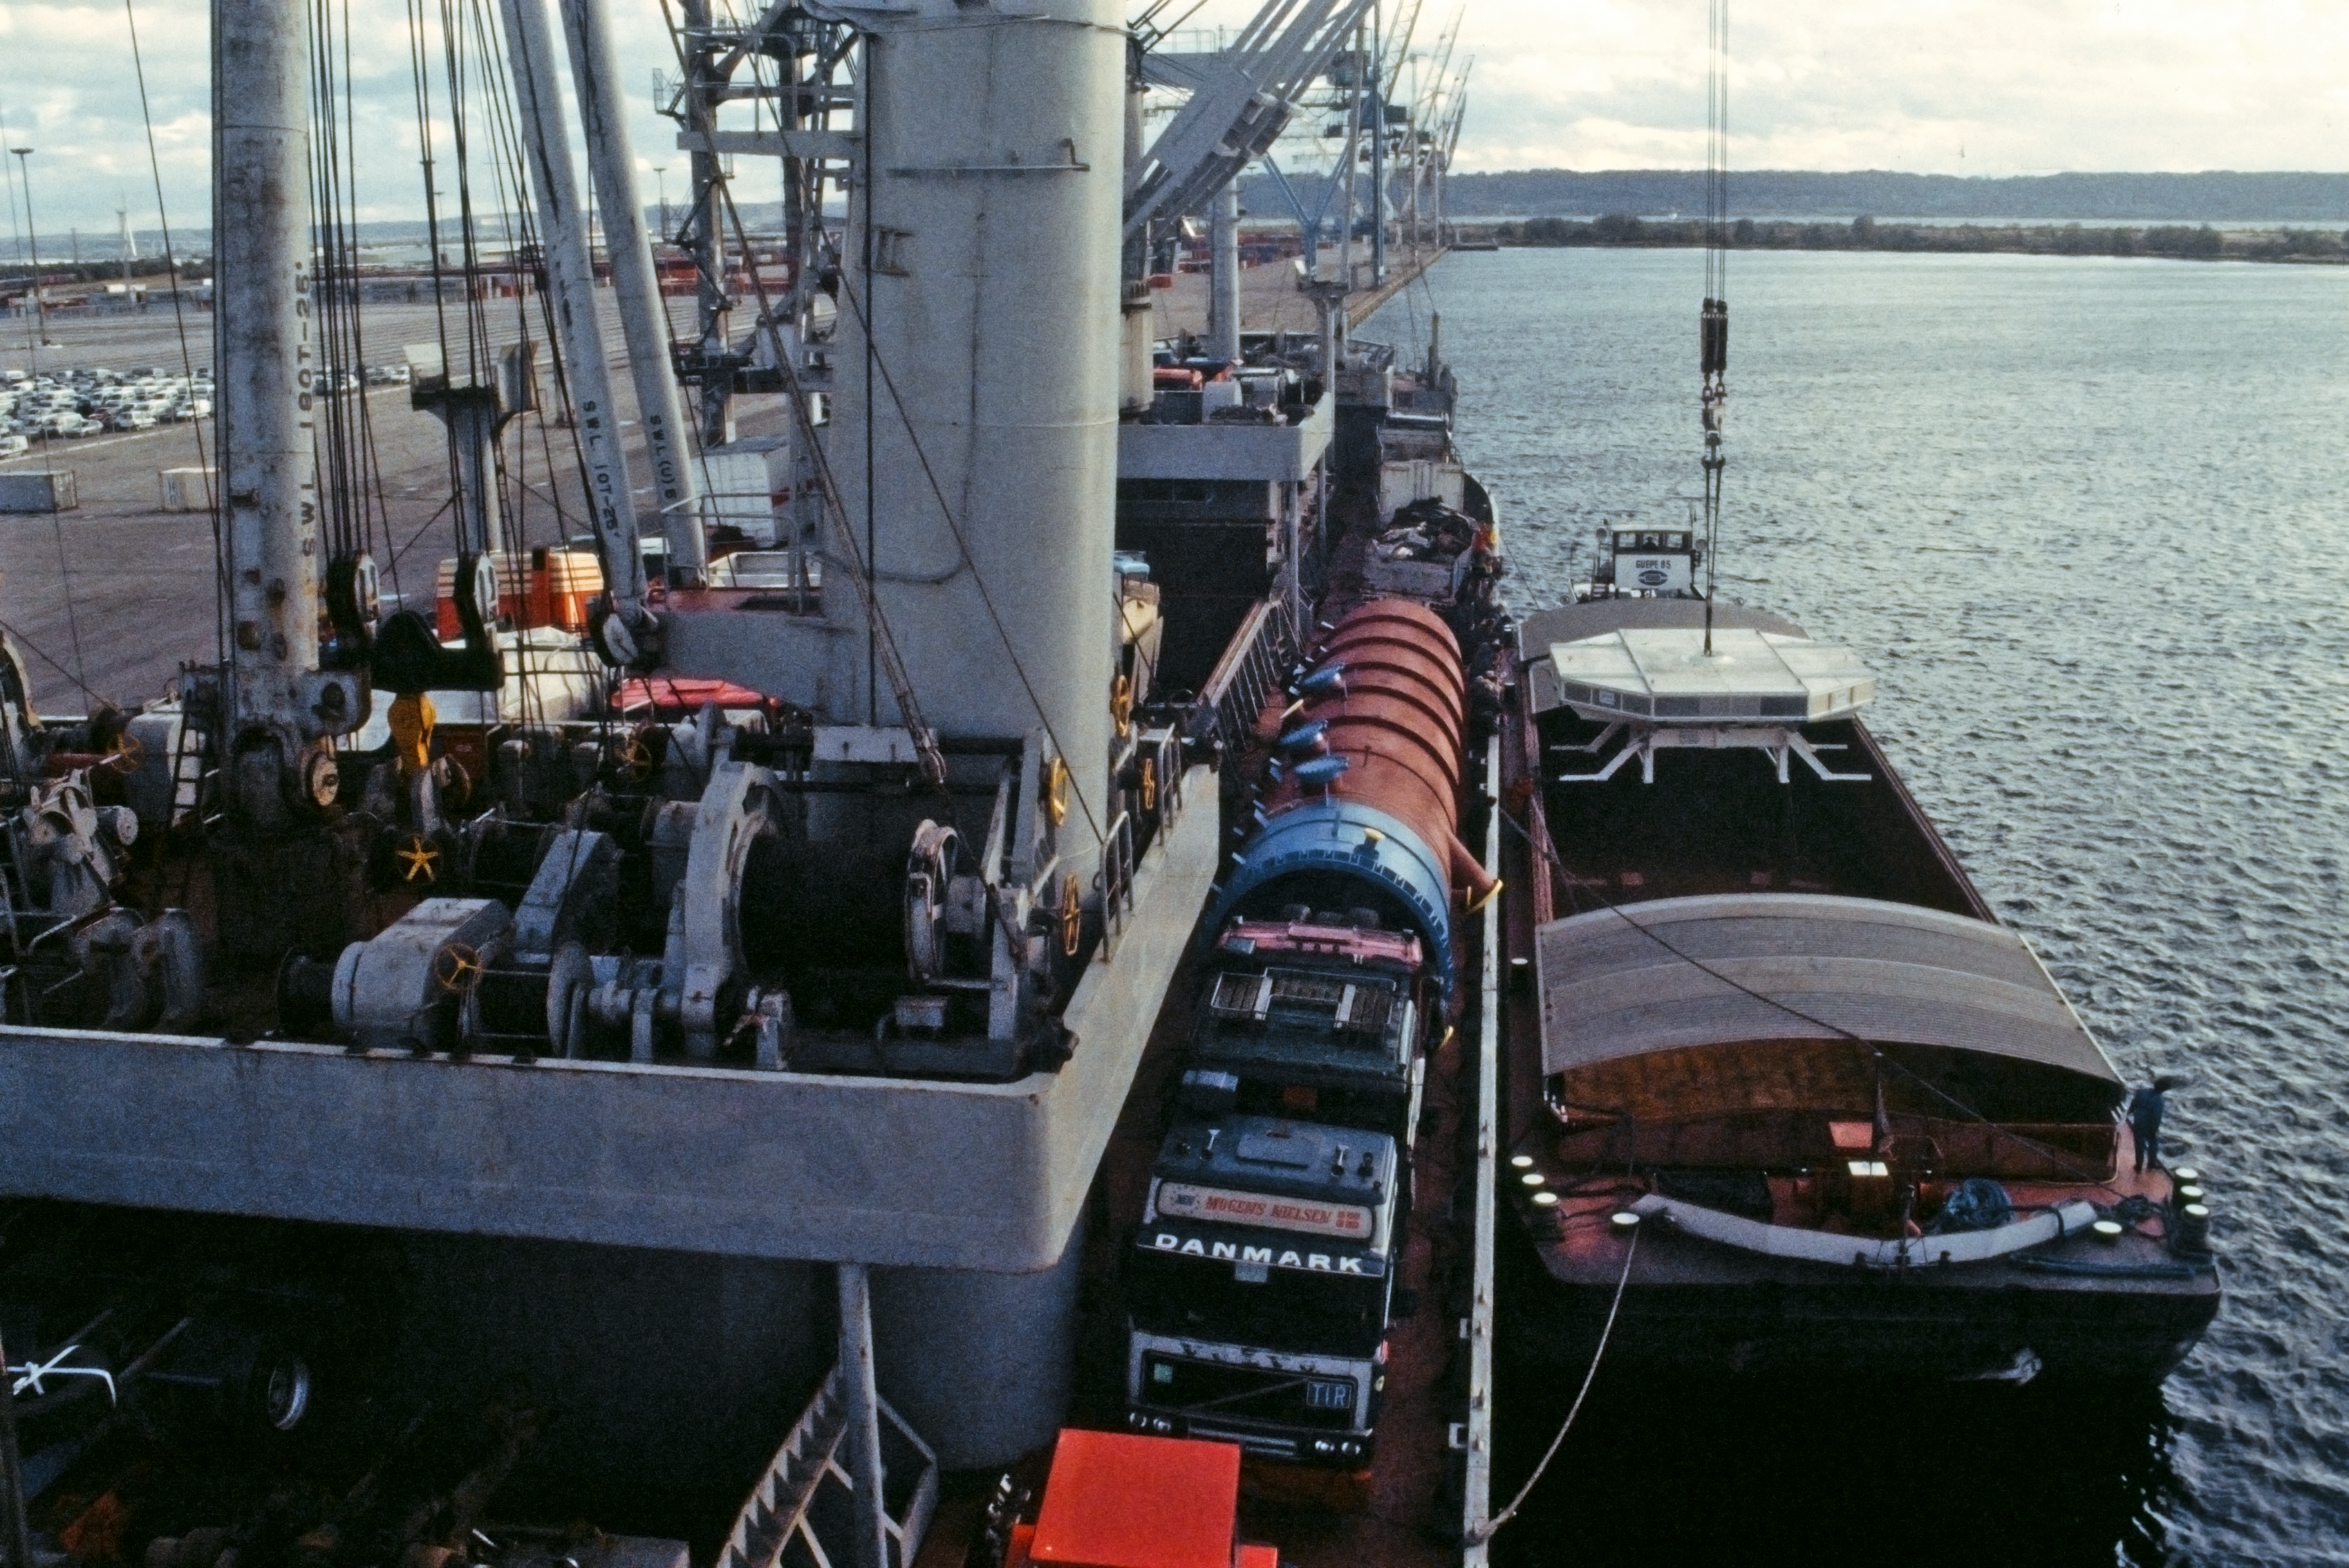

VLT mirror shipped to Chile

This image shows one of the 8.2-metre Very Large Telescope primary mirrors being loaded onto a ship at the harbour of Le Havre in France, in October 1997, en route to Chile.

Credit: ESO